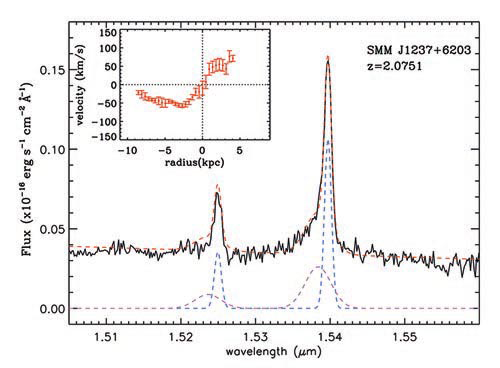

Collapsed one-dimensional NIFS spectrum showing the emission line profiles fitted

Collapsed one-dimensional NIFS spectrum showing the emission line profiles fitted with both a broad and narrow emission-line component. Inset plot shows the narrow [O III] velocity field.

Credit: International Gemini Observatory/NOIRLab/NSF/AURA